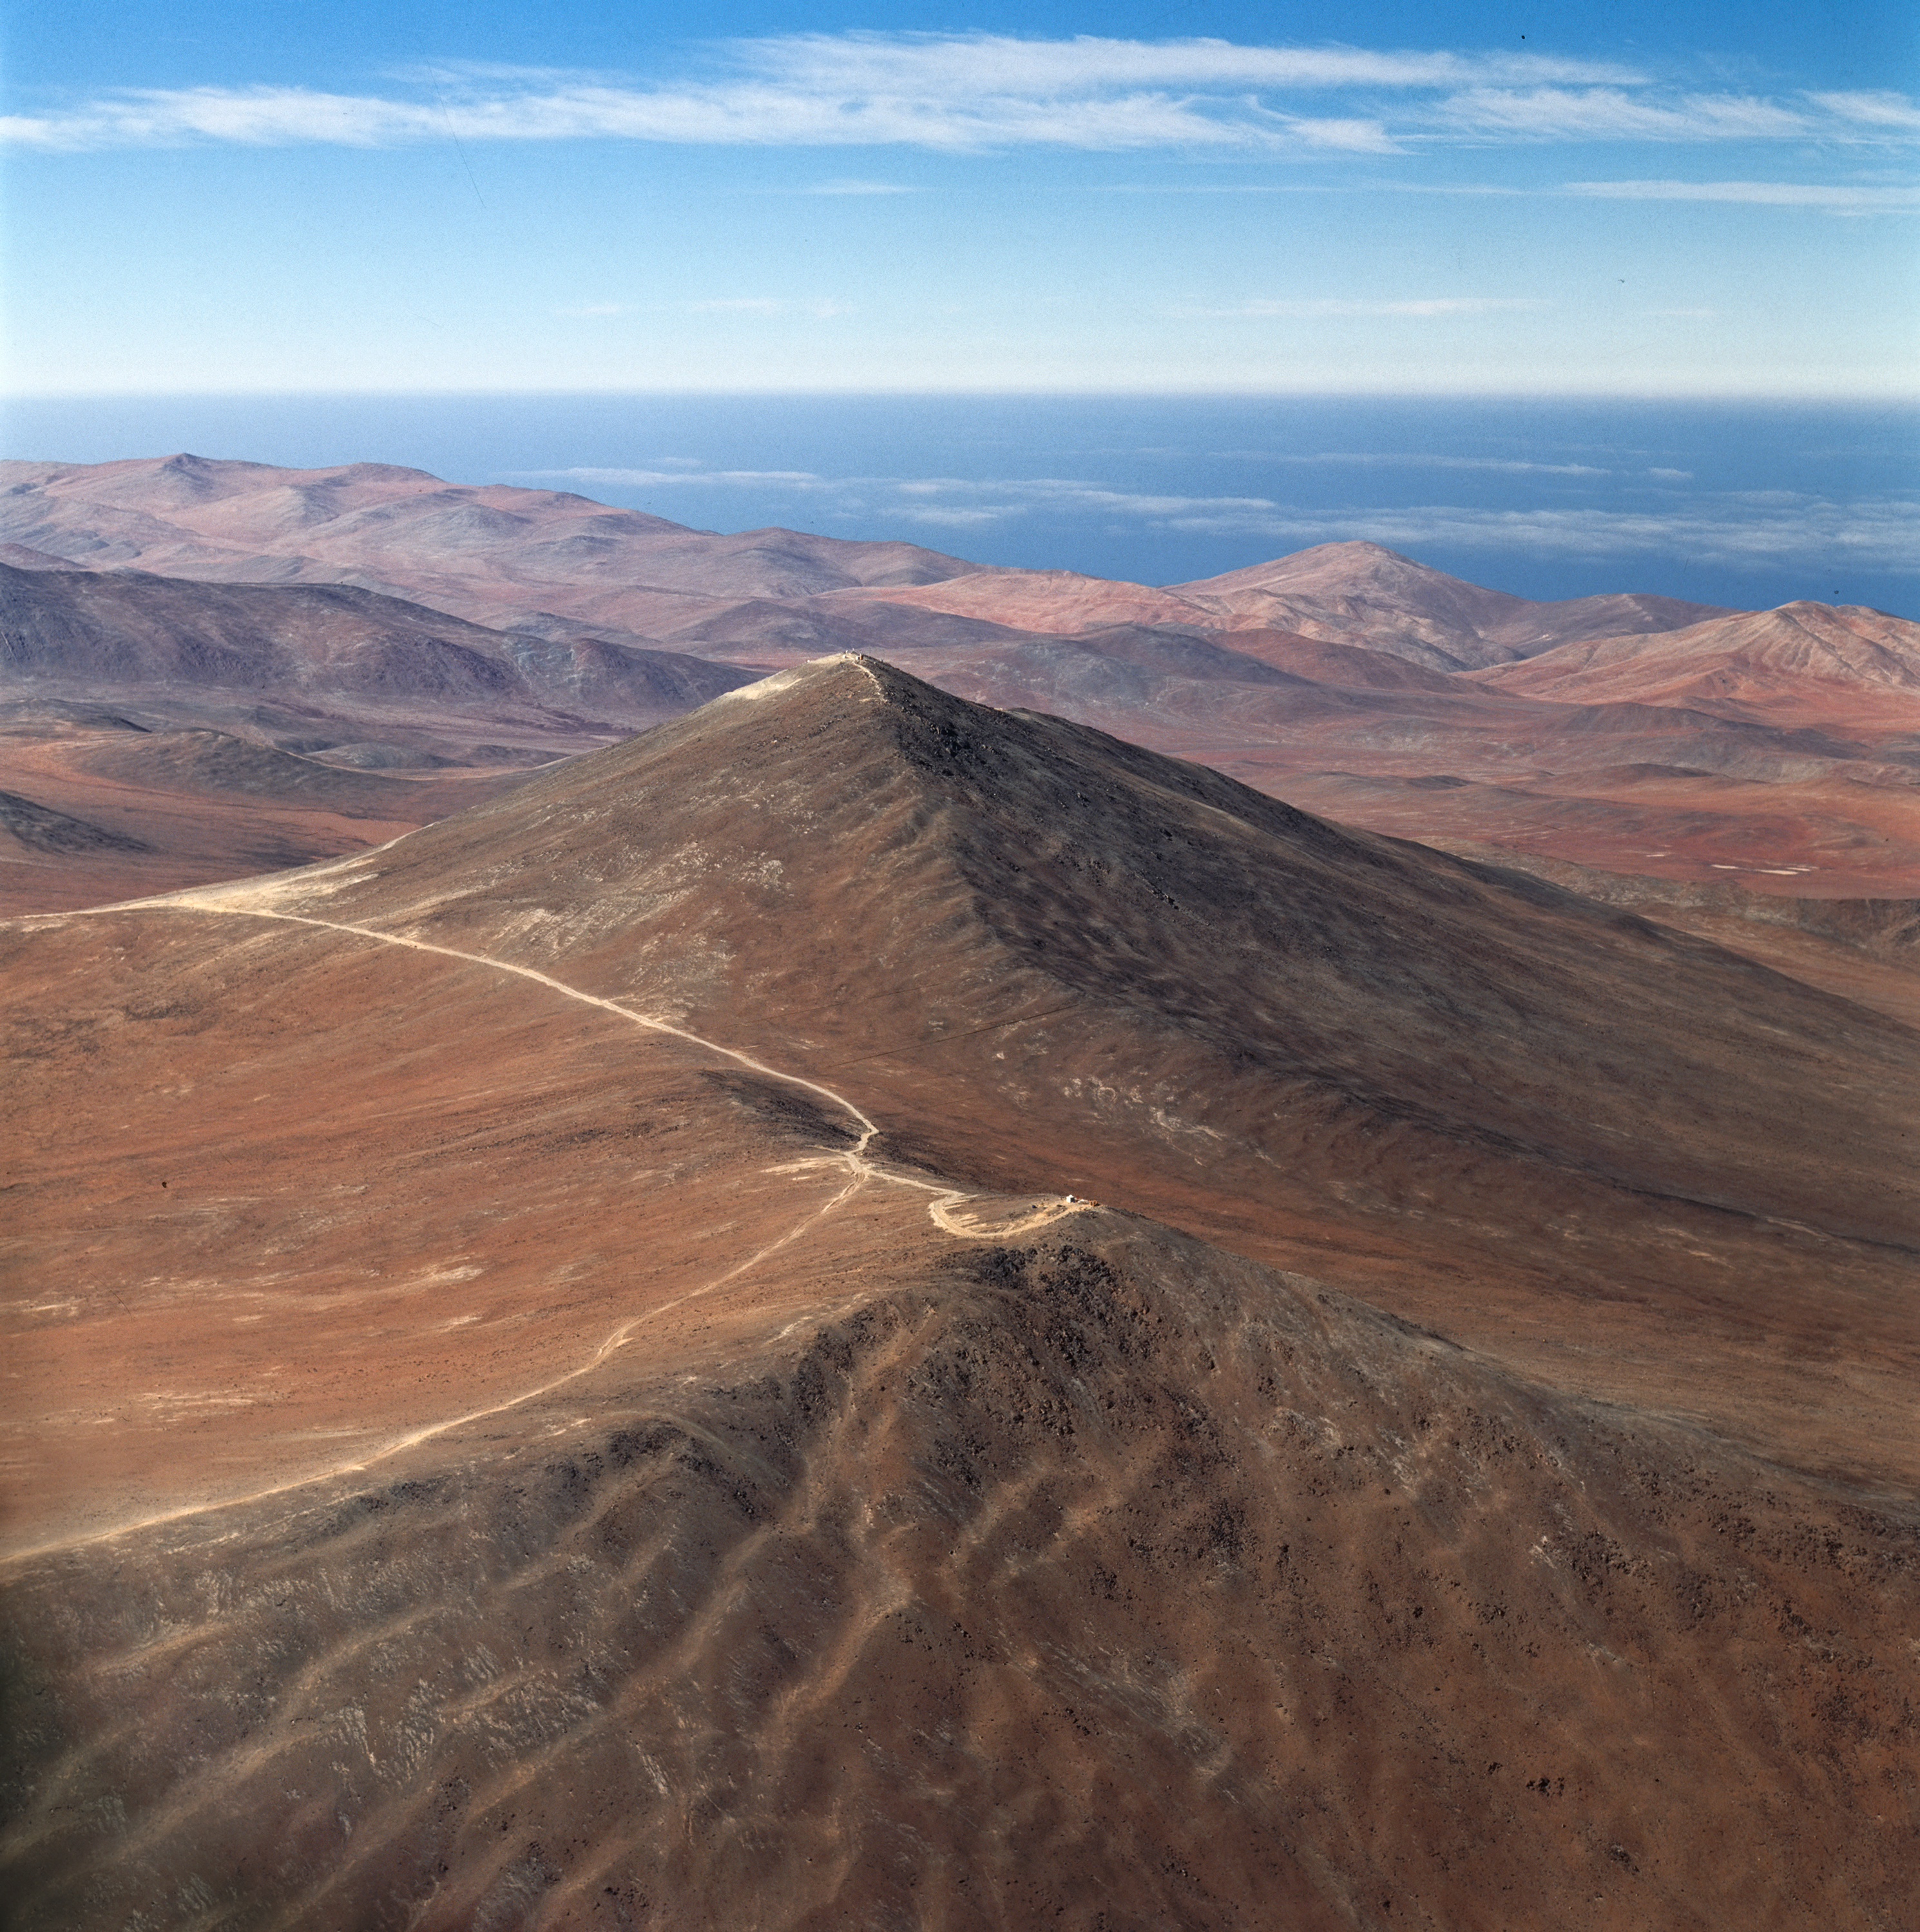

Paranal in 1991

View of Cerro Paranal before the construction of the observatory, and the Very Large Telescope.

Credit: ESO